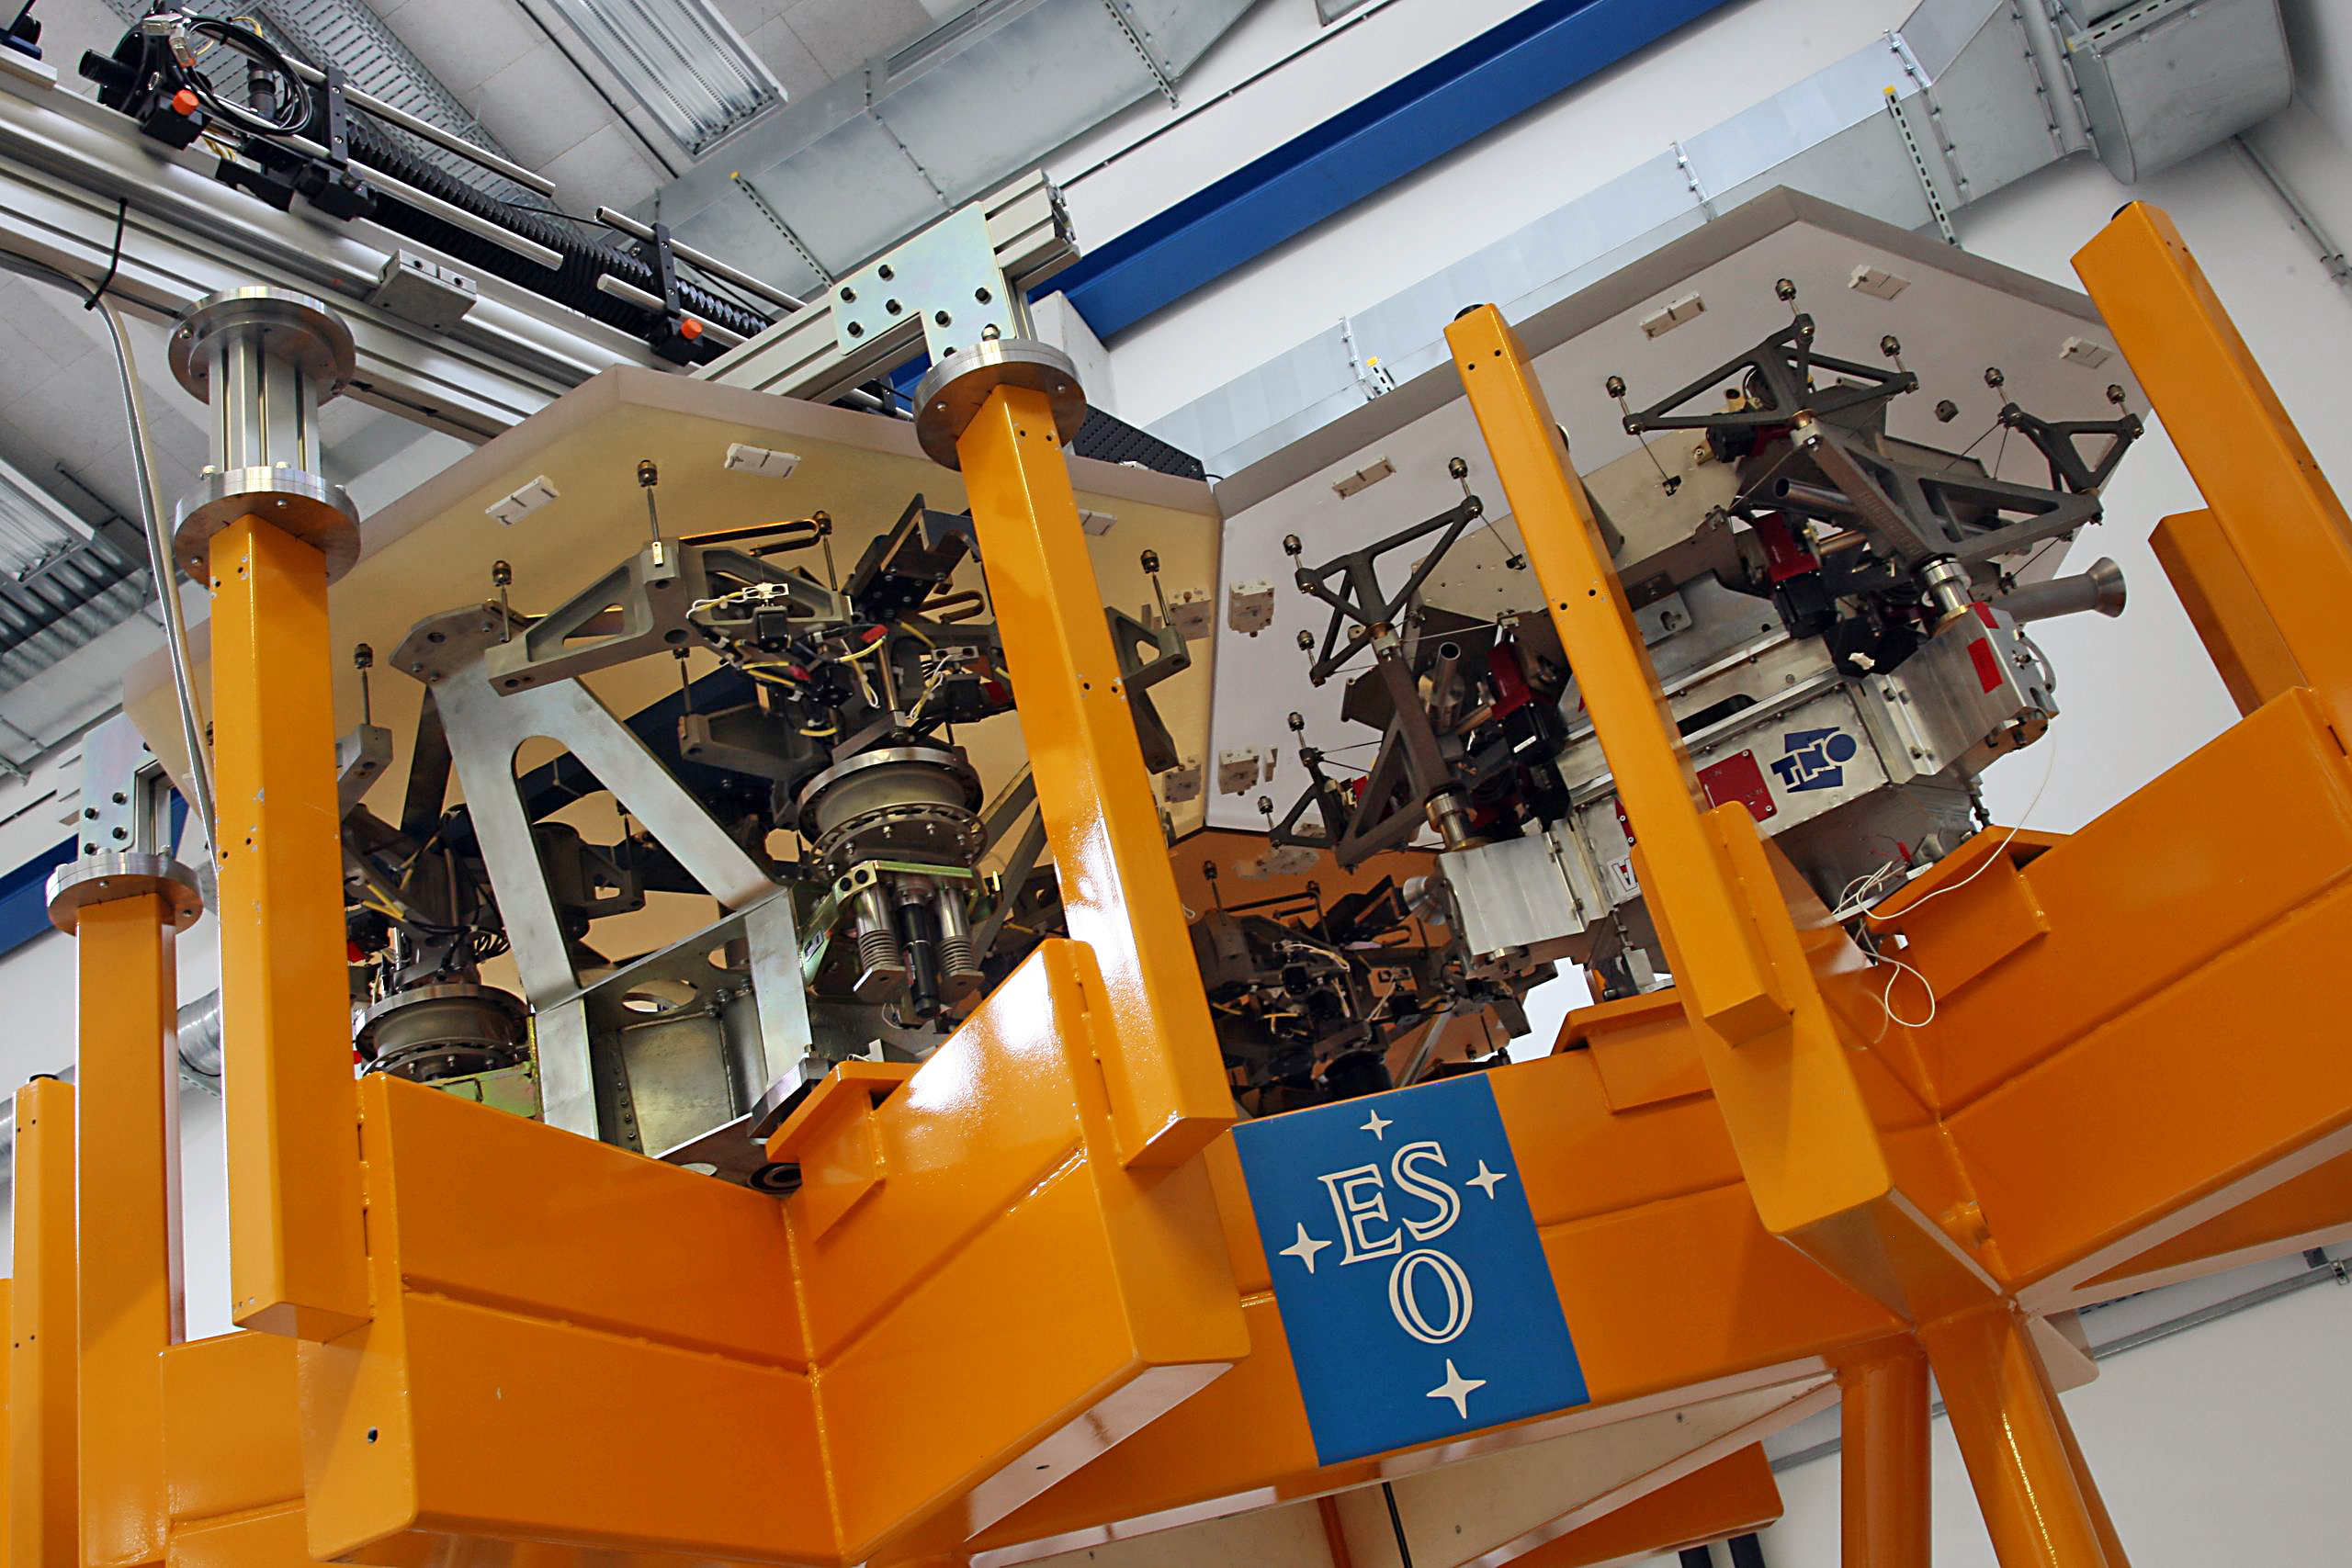

E-ELT primary mirror prototype segment support systems

This picture taken at ESO shows two test segments for the 39-metre primary mirror of the European Extremely Large Telescope. The prototype support system for the one on the left was produced by CESA (Spain) and on the right by VDL/TNO (the Netherlands).

Credit: ESO